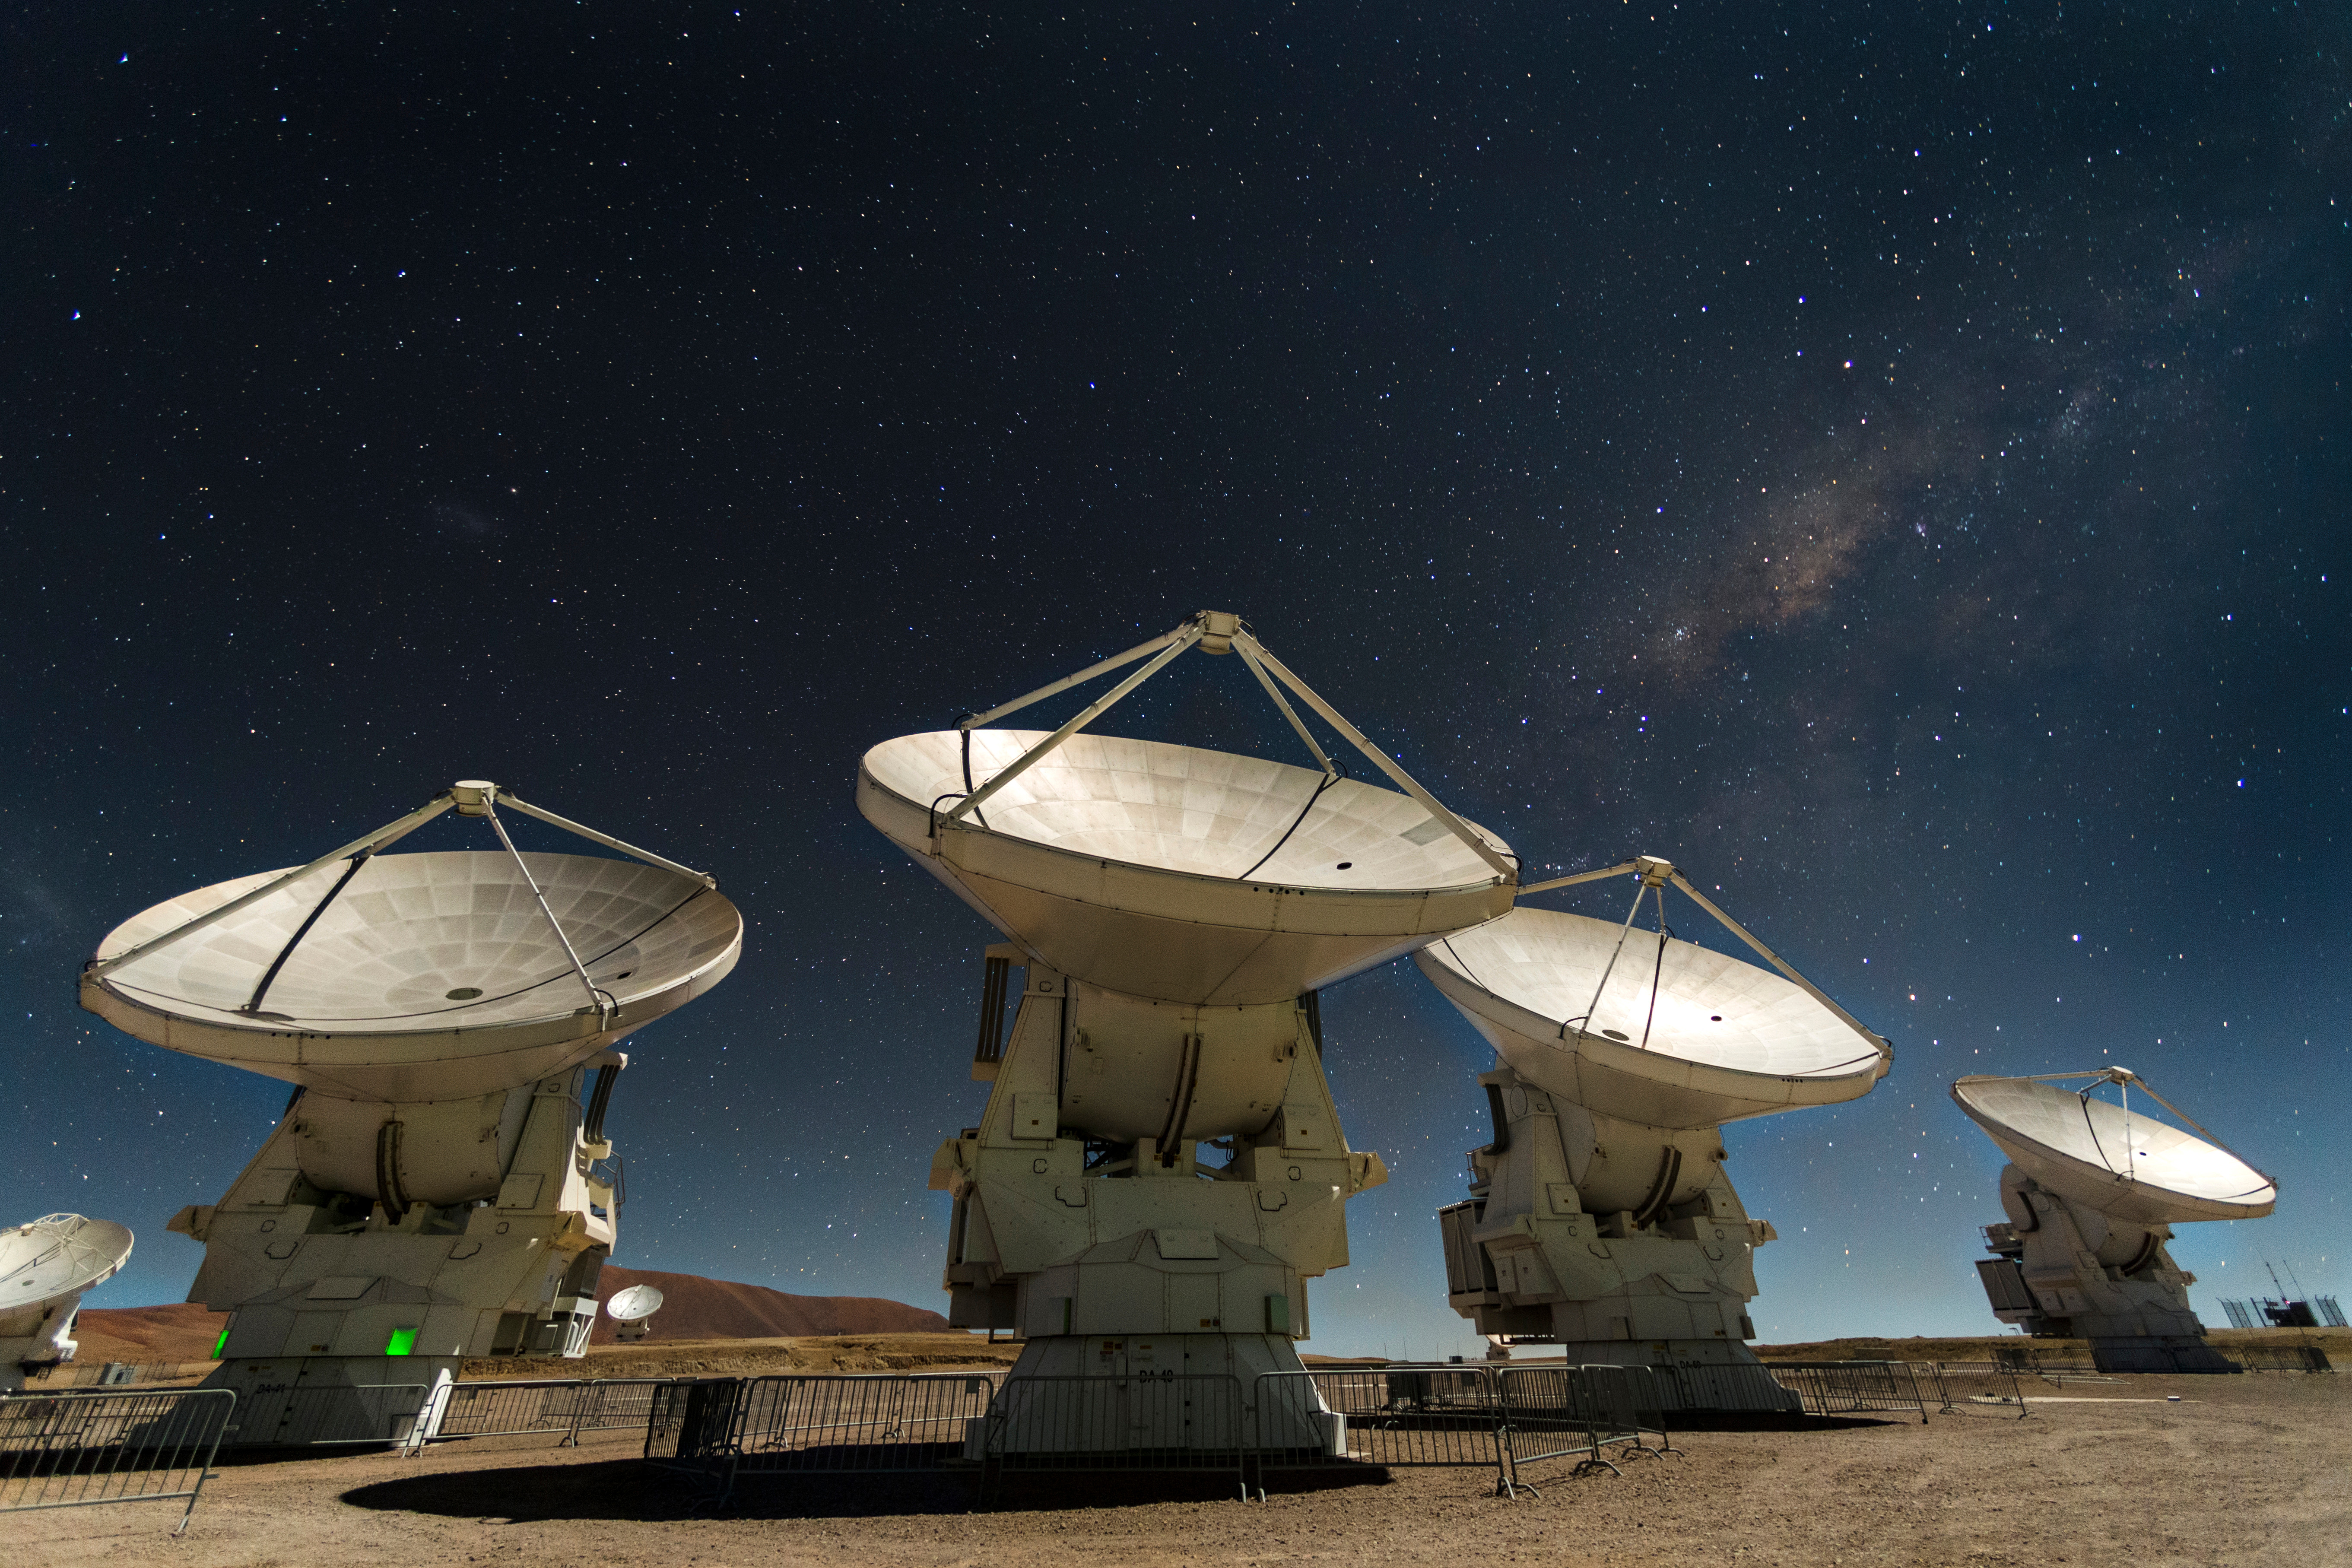

ALMA's 66 antennas

ALMA's 66 antennas come from Europe, North America and Japan. Each manufacturer had to respond to identical technical requirements, only differing in design details. This photograph shows European design antennas, characterized by having cylinder-like supports.

Credit: ALMA (ESO / NAOJ / NRAO)